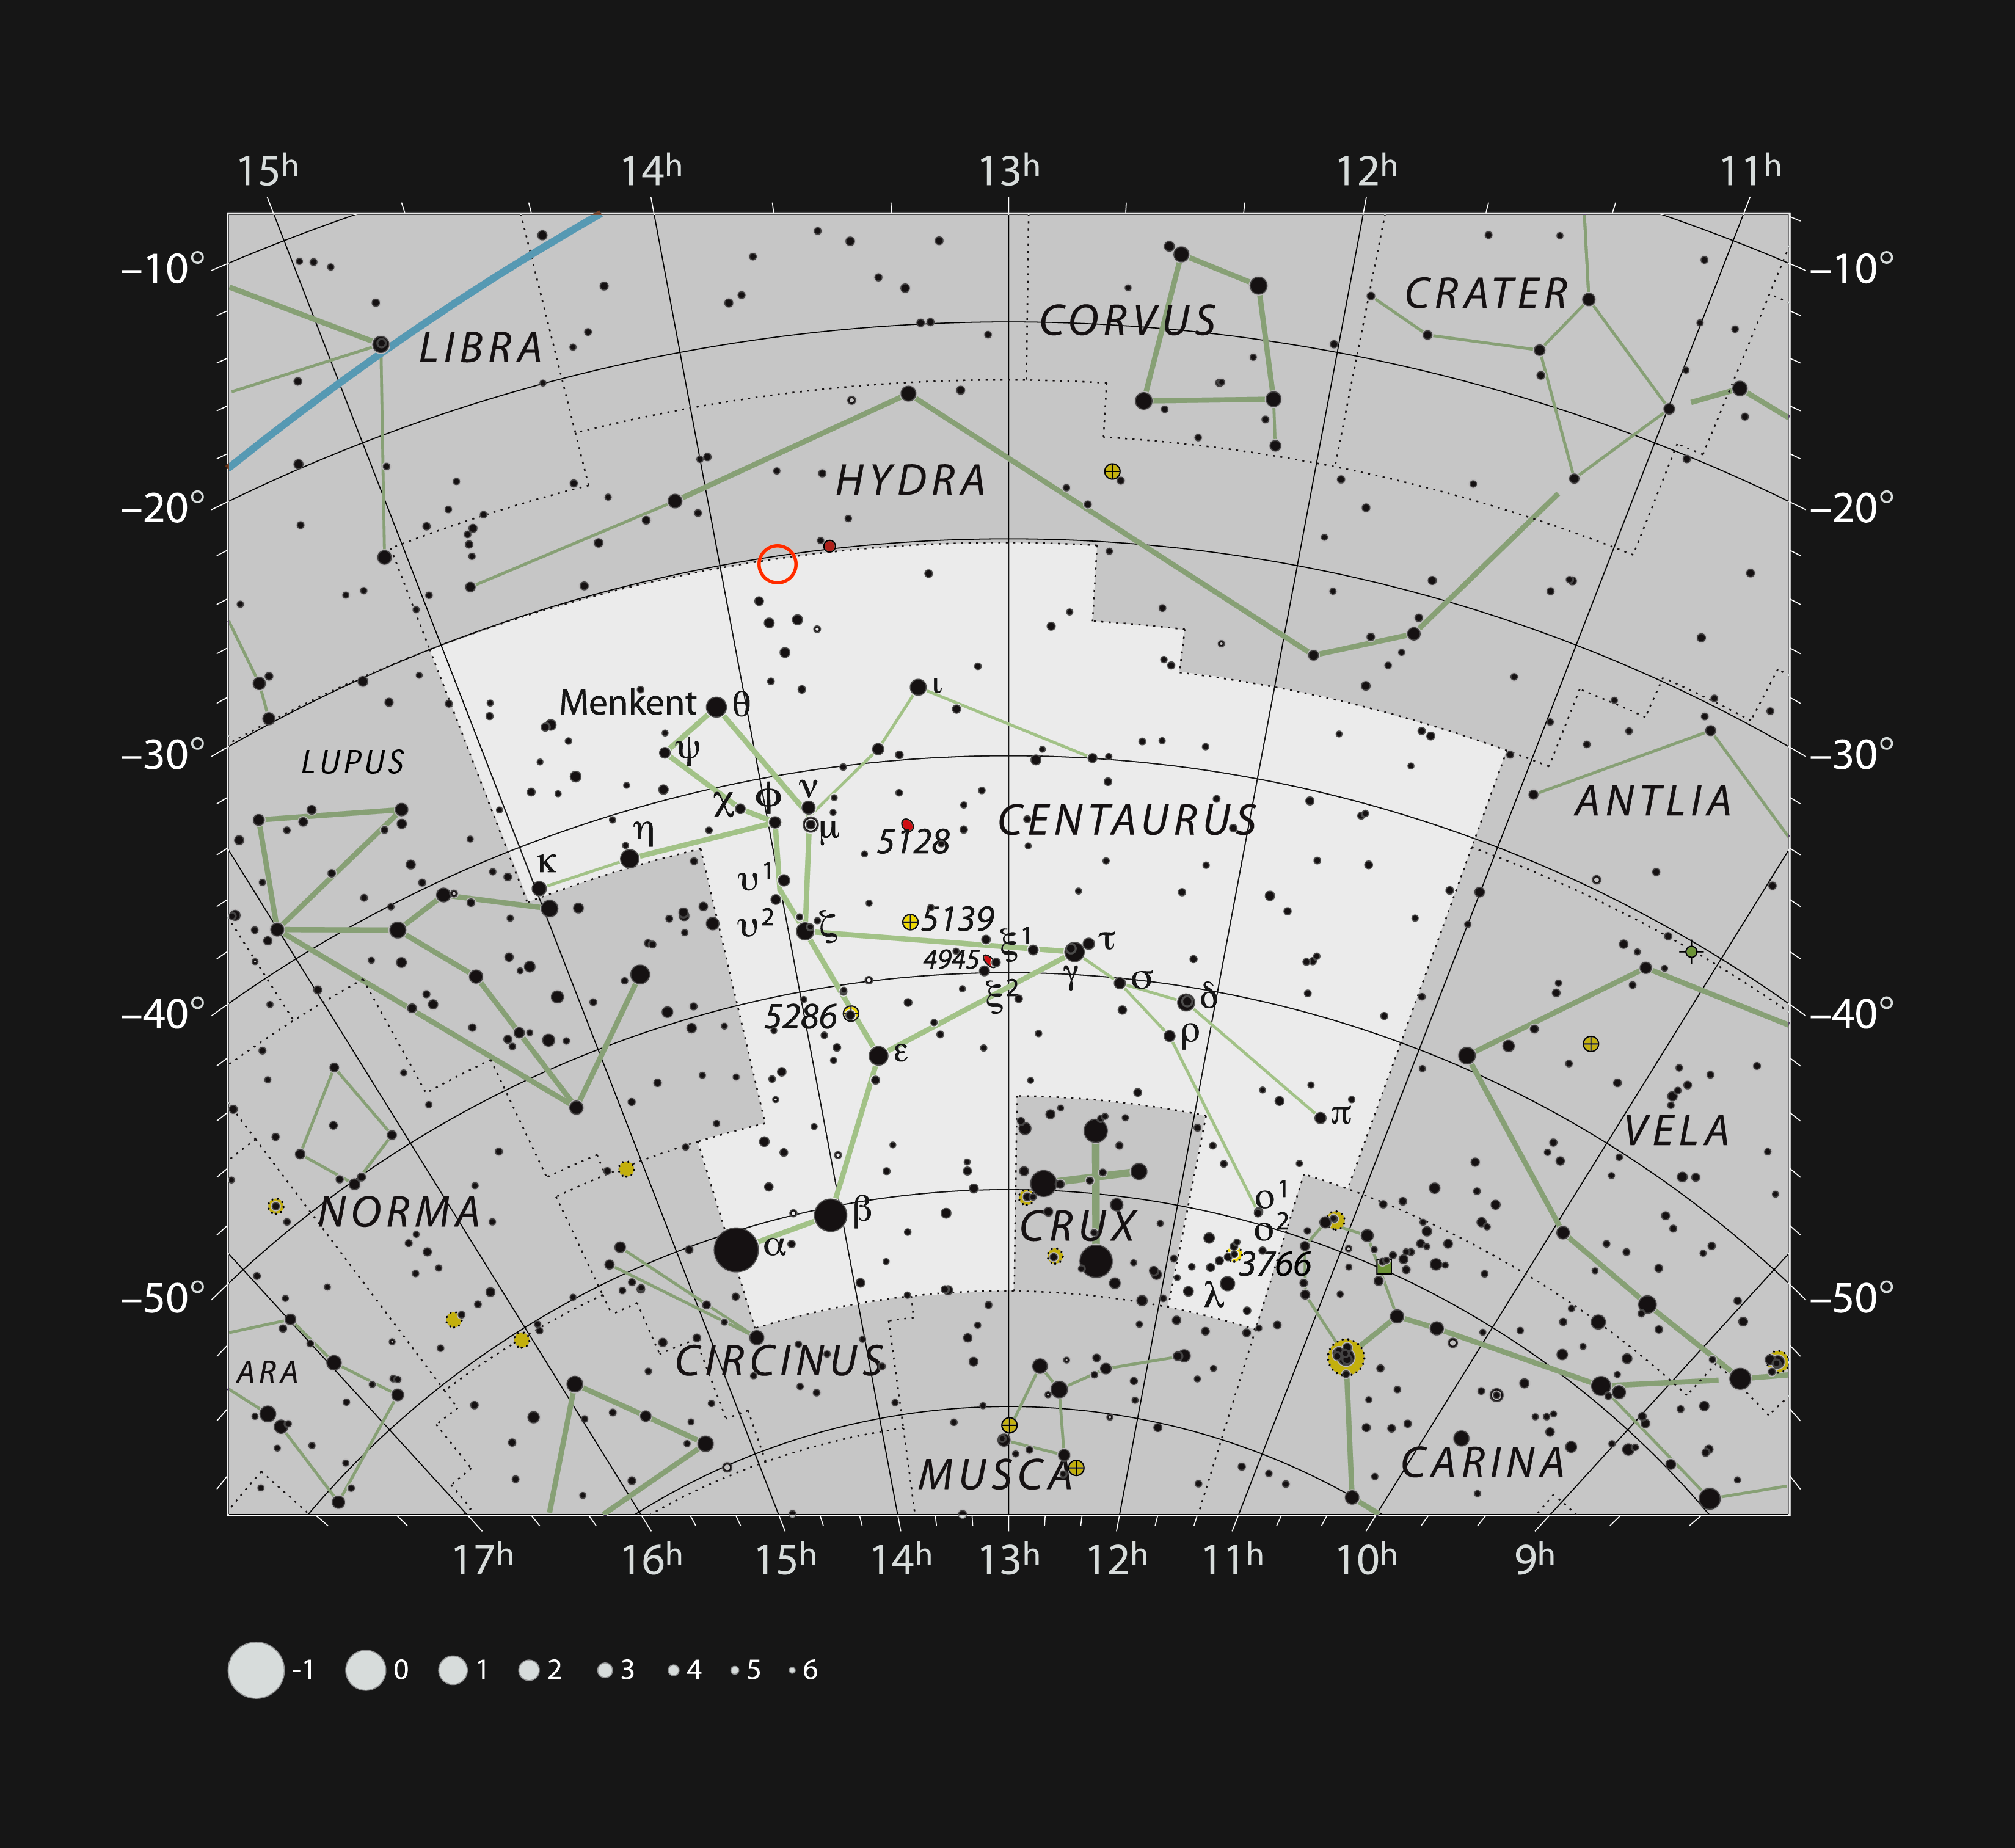

The interacting galaxy NGC 5291 in the constellation of Centaurus

This chart shows the location of the interacting galaxy system NGC 5291 in the bright southern constellation of Centaurus. Most of the stars visible with the naked eye on a dark clear moonless night are shown and the location of the galaxy is marked with a red circle. NGC 5291 can be seen as a faint fuzzy spot through larger amateur telescopes.

Credit: ESO, IAU and Sky & Telescope